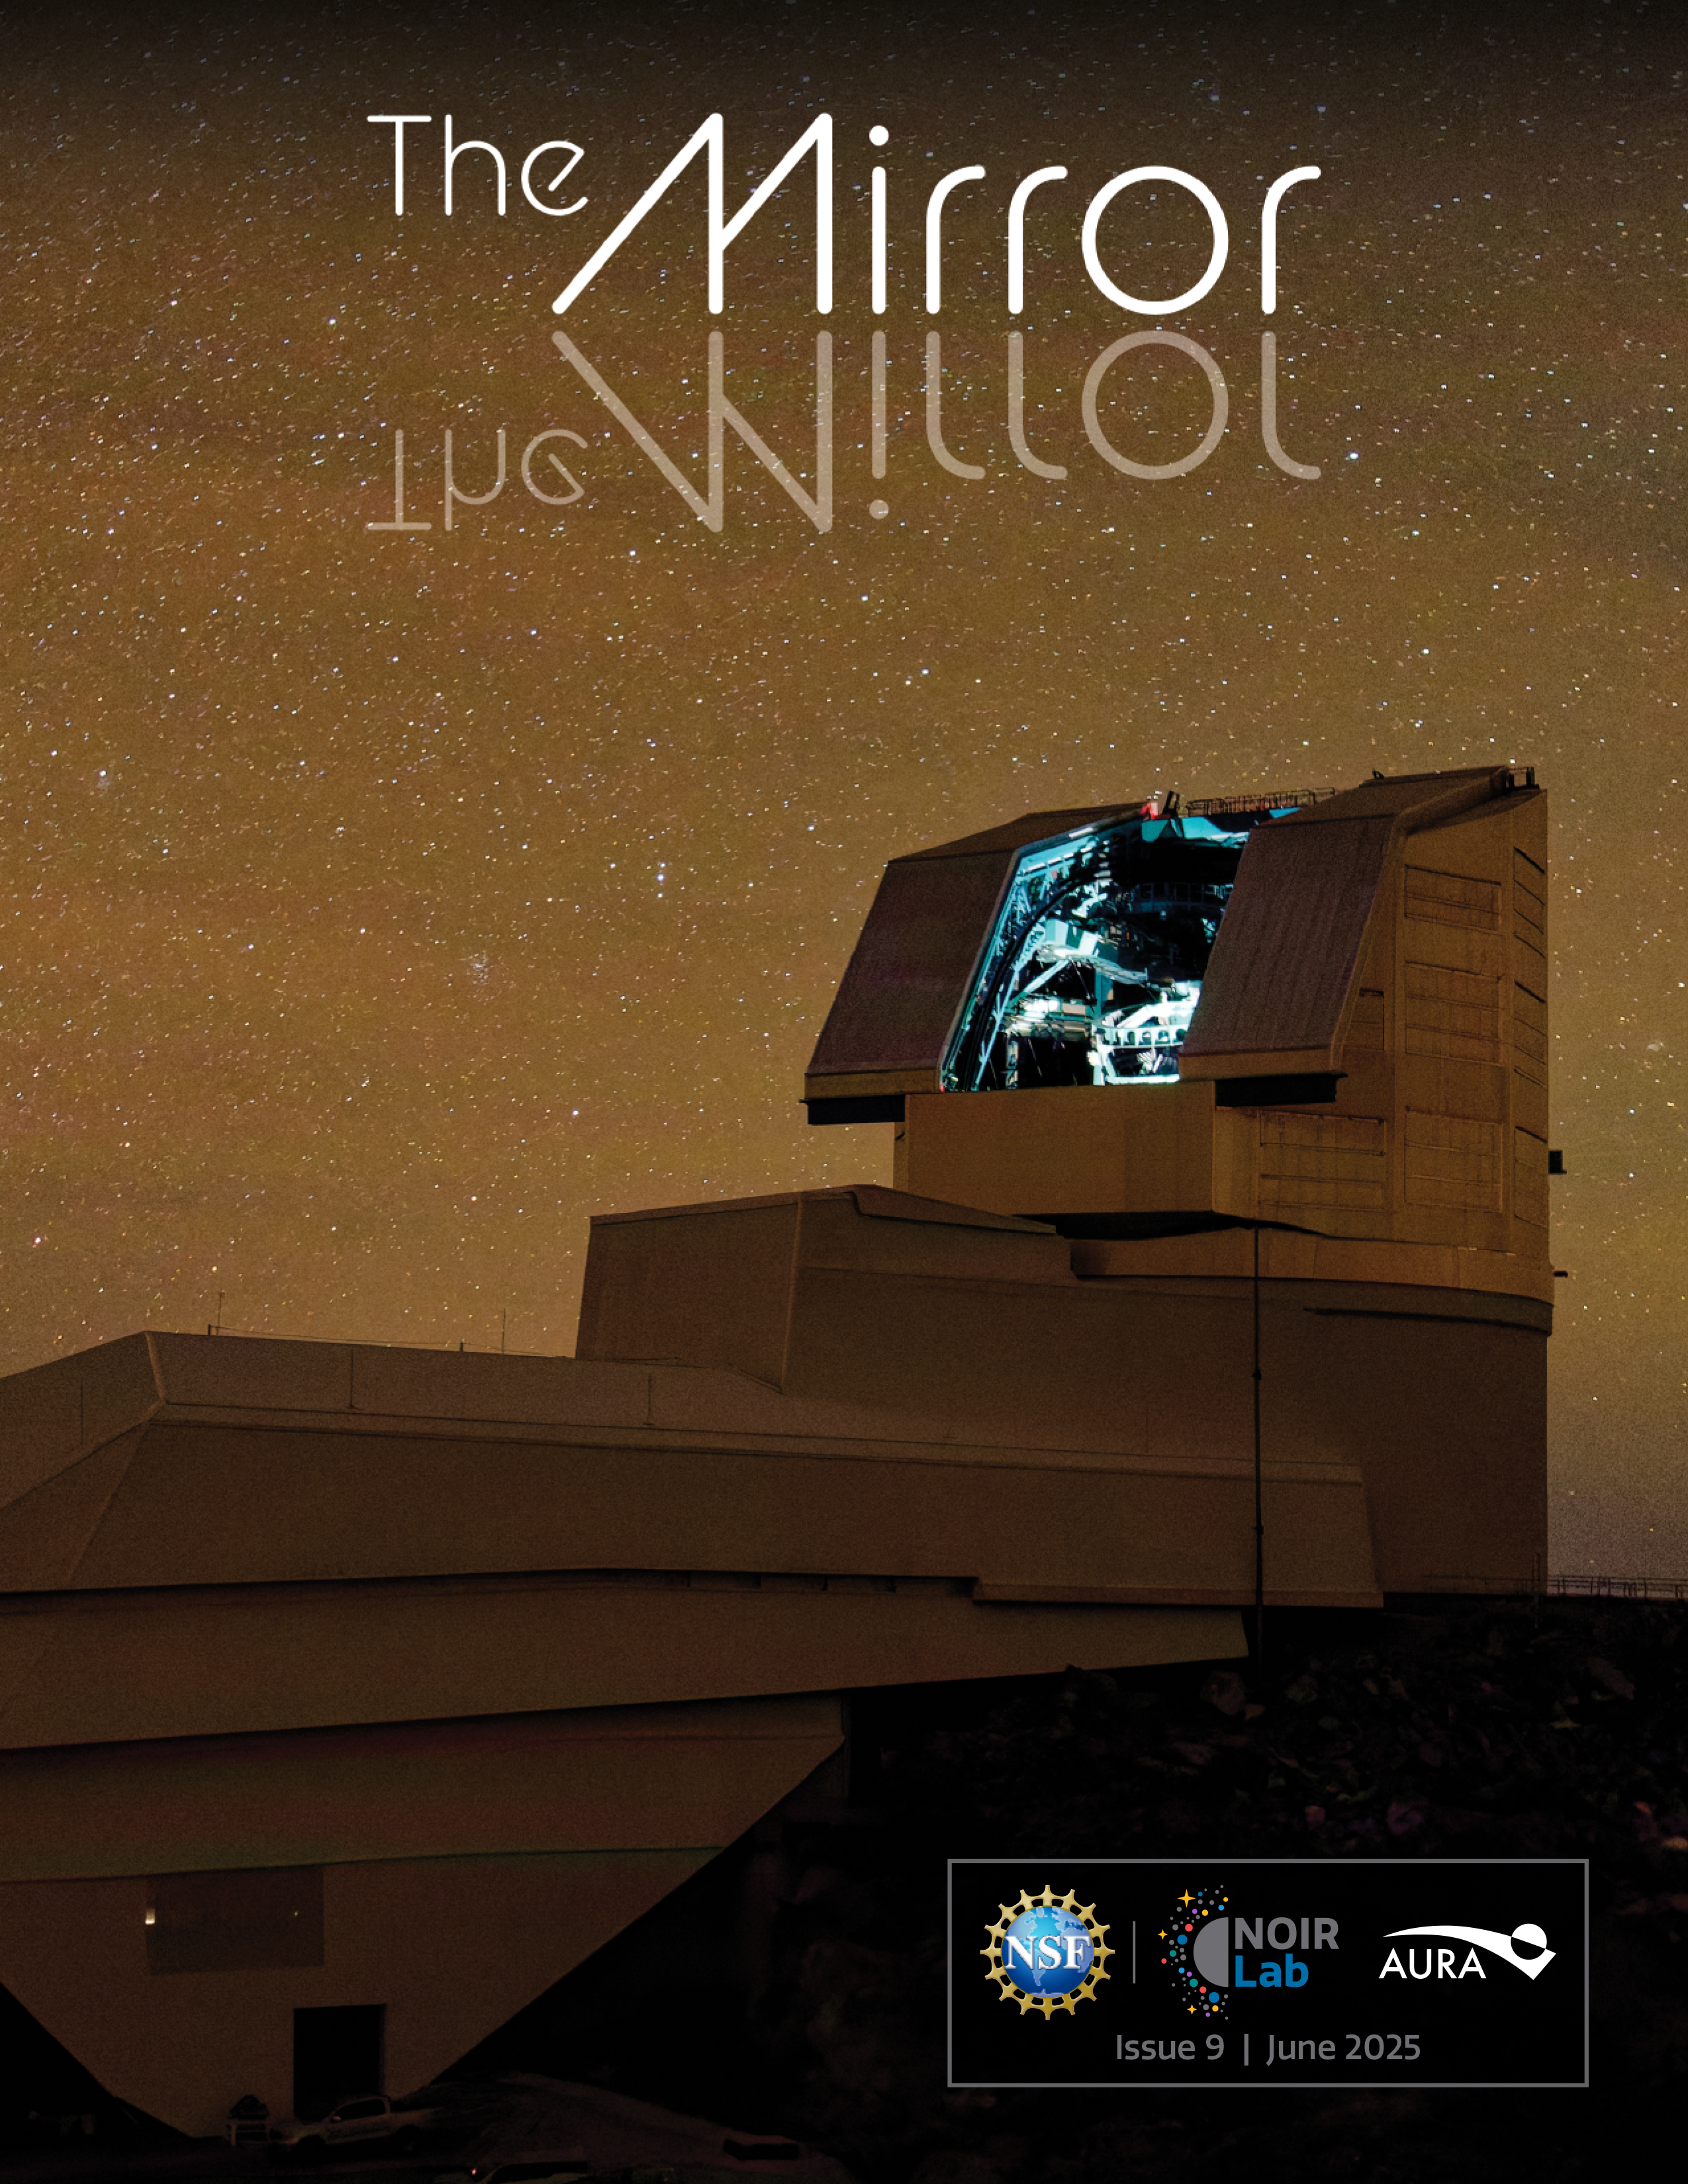

The NOIRLab Mirror – June 2025

The cover of the June 2025 edition of The NOIRLab Mirror, which shows the NSF–DOE Vera C. Rubin Observatory, located on Cerro Pachón in Chile. Now a complete system, Rubin began its on-sky commissioning campaign in April 2025 and is preparing to release its first imagery on 23 June 2025 in a global, online event called Rubin First Look.

Credit: RubinObs/NOIRLab/SLAC/DOE/NSF/AURA/W. O’Mullane